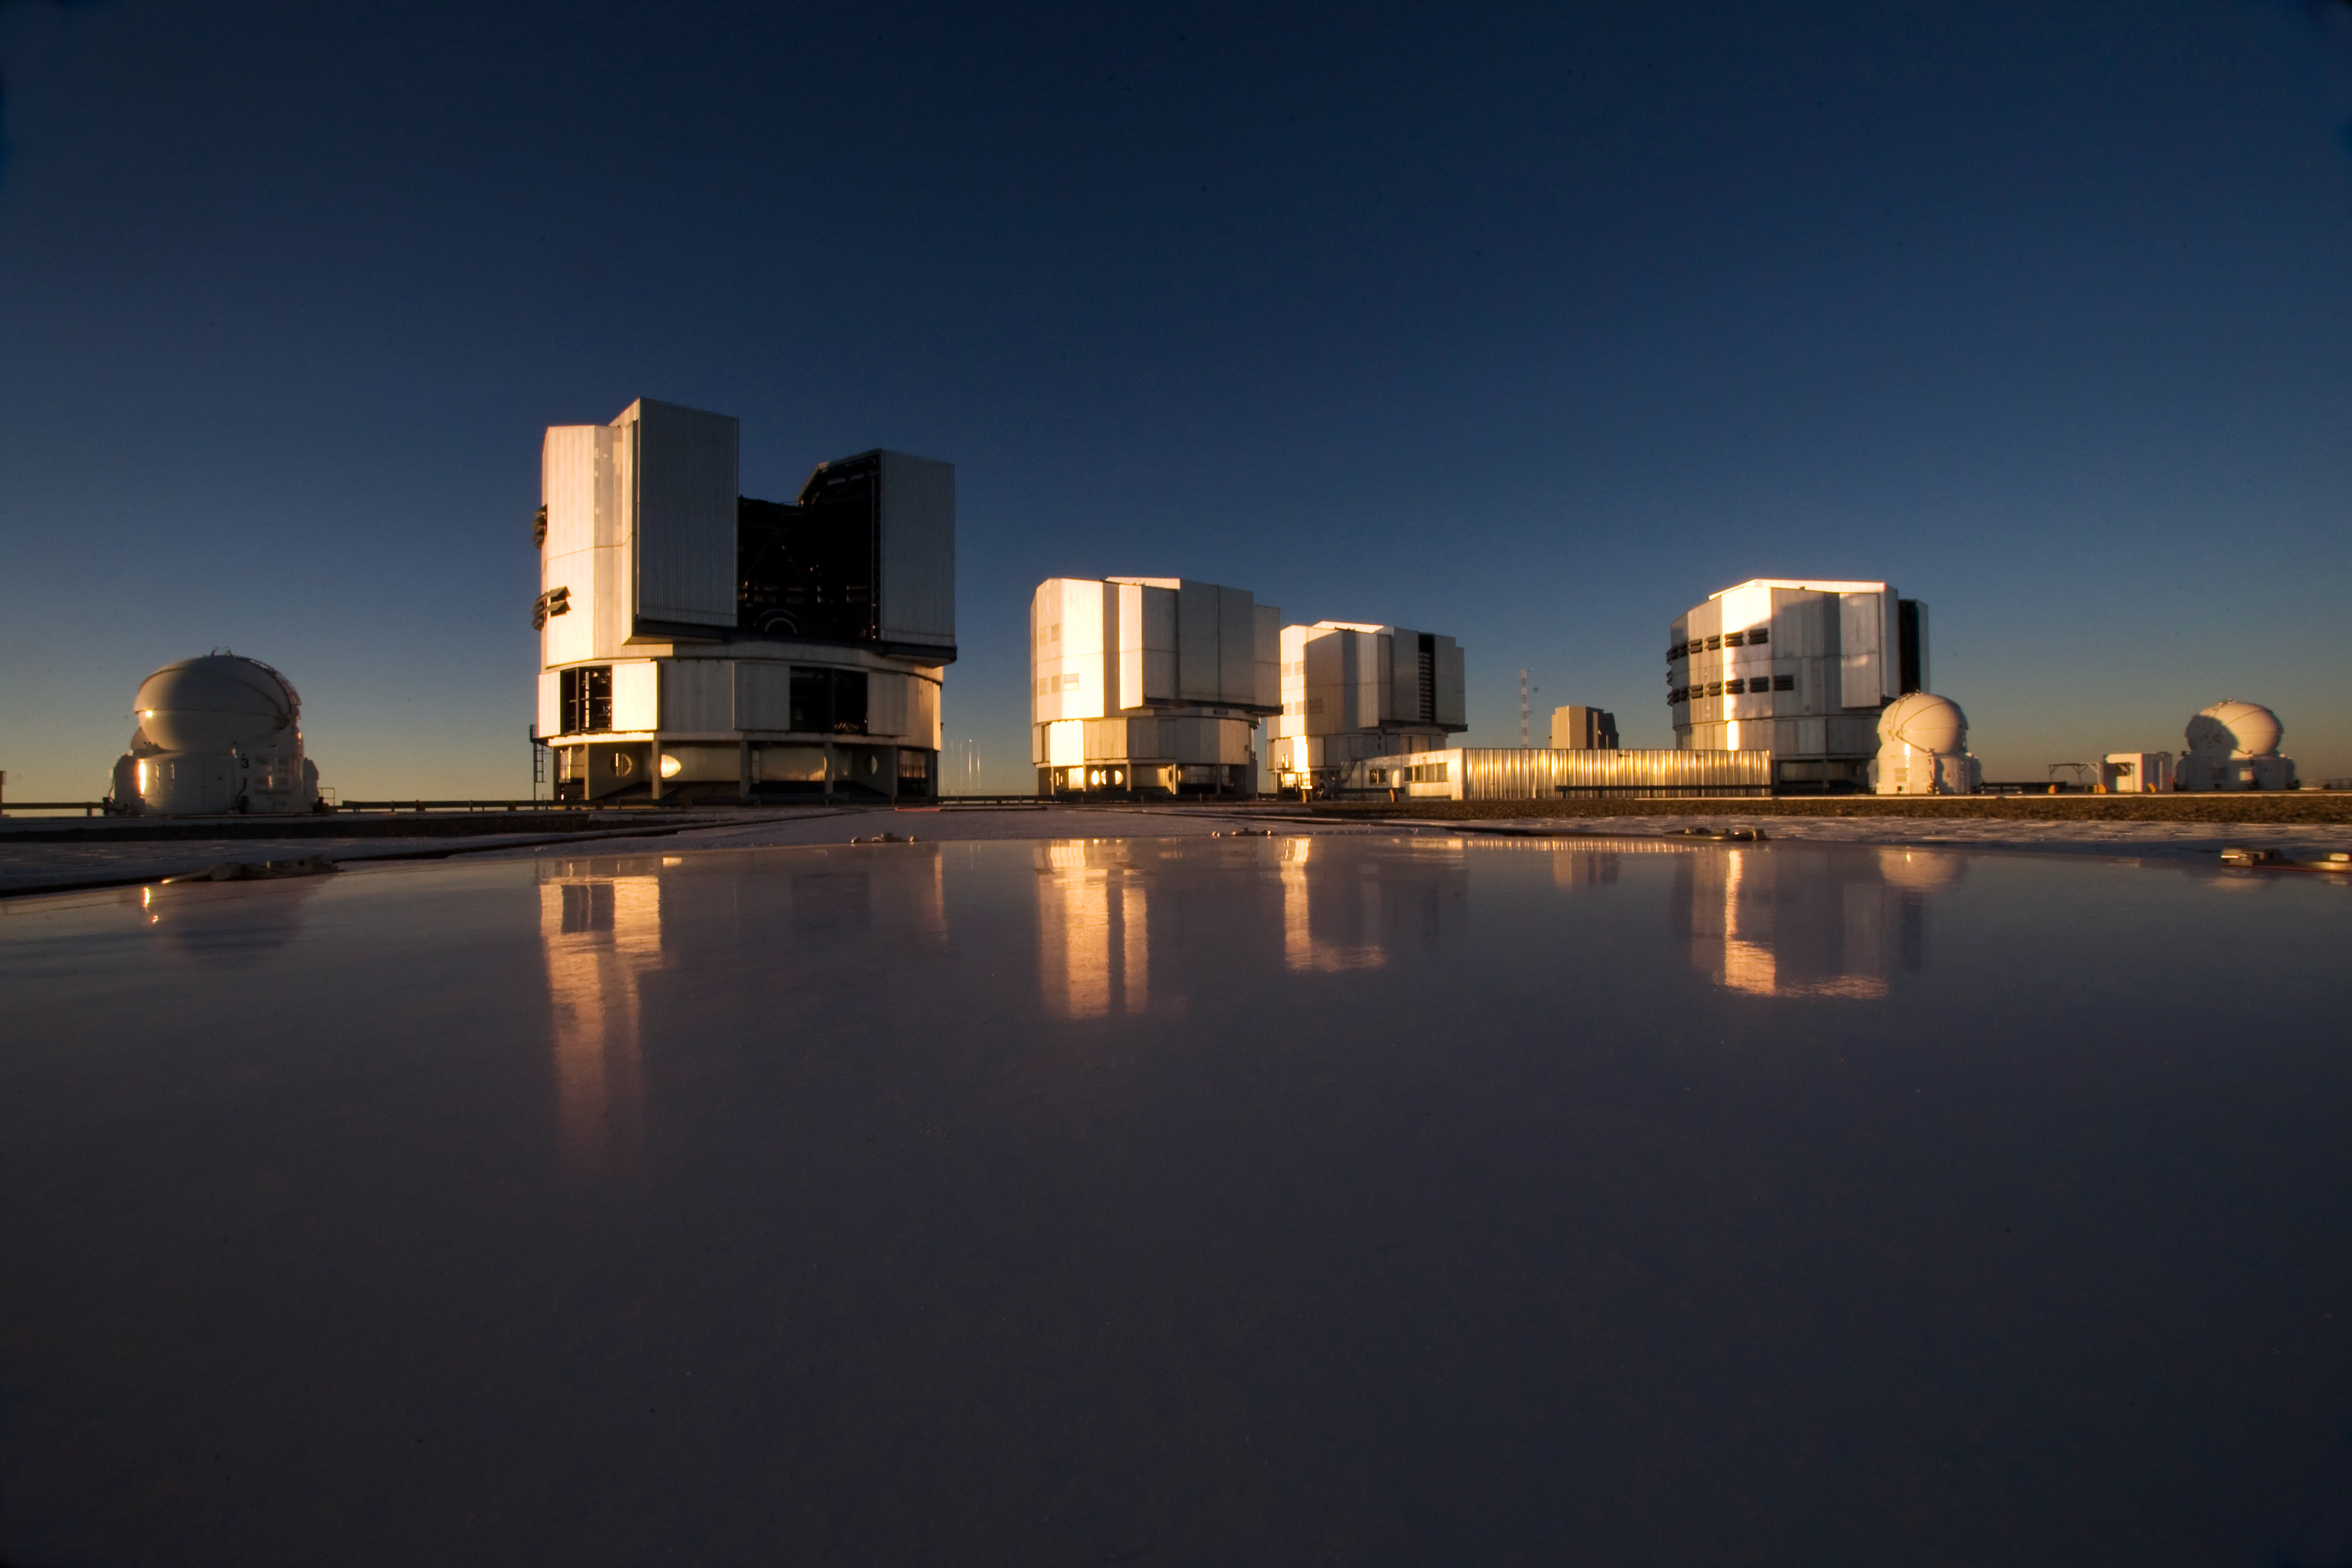

Reflecting on the VLT

The Sun sets at ESO’s Very Large Telescope (VLT) in this image. Taken at the observatory on Cerro Paranal in the dry Atacama Desert of Chile, the observatory’s four 8.2-metre telescopes can be seen preparing for the night ahead. Three of the VLT’s four Auxiliary 1.8-metre Telescopes (AT), used for interferometry, are also visible. The telescopes are seen reflected in the protection cover of one of the AT stations. The ATs are mounted on tracks and can be moved between precisely defined observing positions from where the beams of collected light are combined in the interferometric laboratory. The ATs are very unusual telescopes, as they are self-contained in their own ultra-compact protective domes, and travel with their own electronics, ventilation, hydraulics and cooling systems. Each AT has a transporter that lifts the telescope and moves it from one position to the other. At 2600 metres above sea level, the observing climate is excellent, with little disturbance from clouds.

Credit: Iztok Bončina/ESO